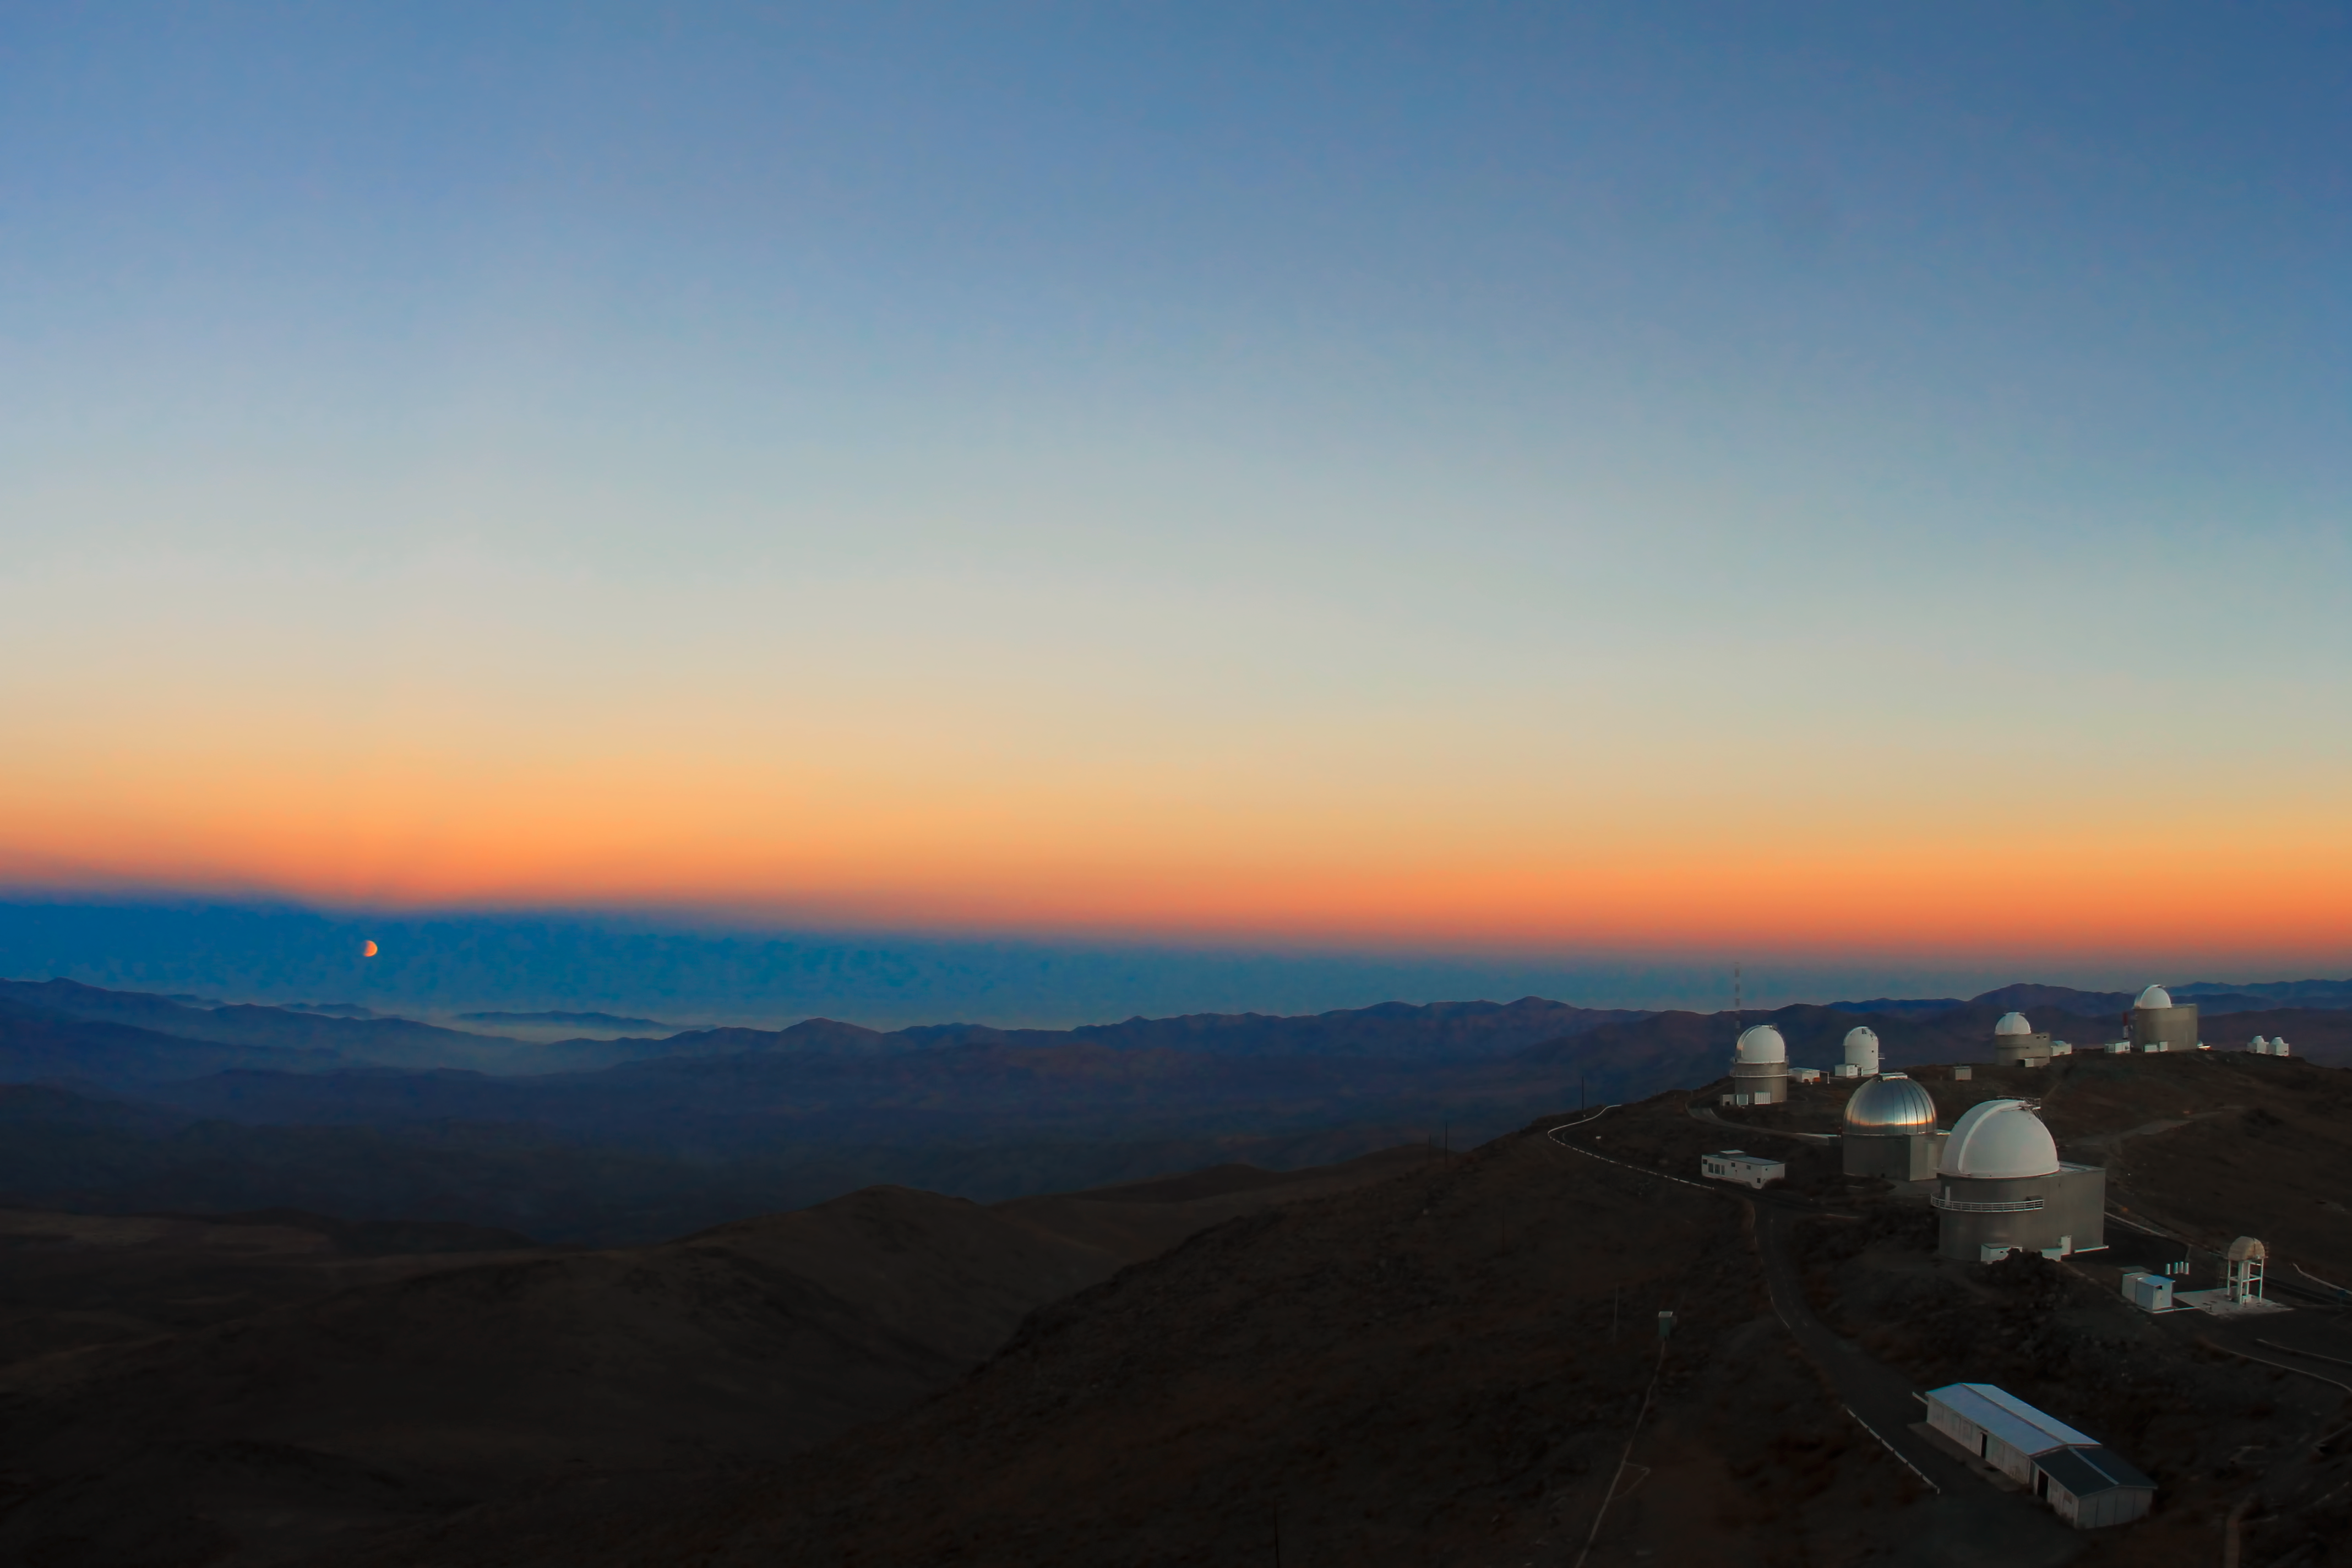

Moon eclipse from La Silla

View to the partial lunar eclipse on 4th June 2012 taken from La Silla, including a view of the observatory.

Credit: ESO/F. Char